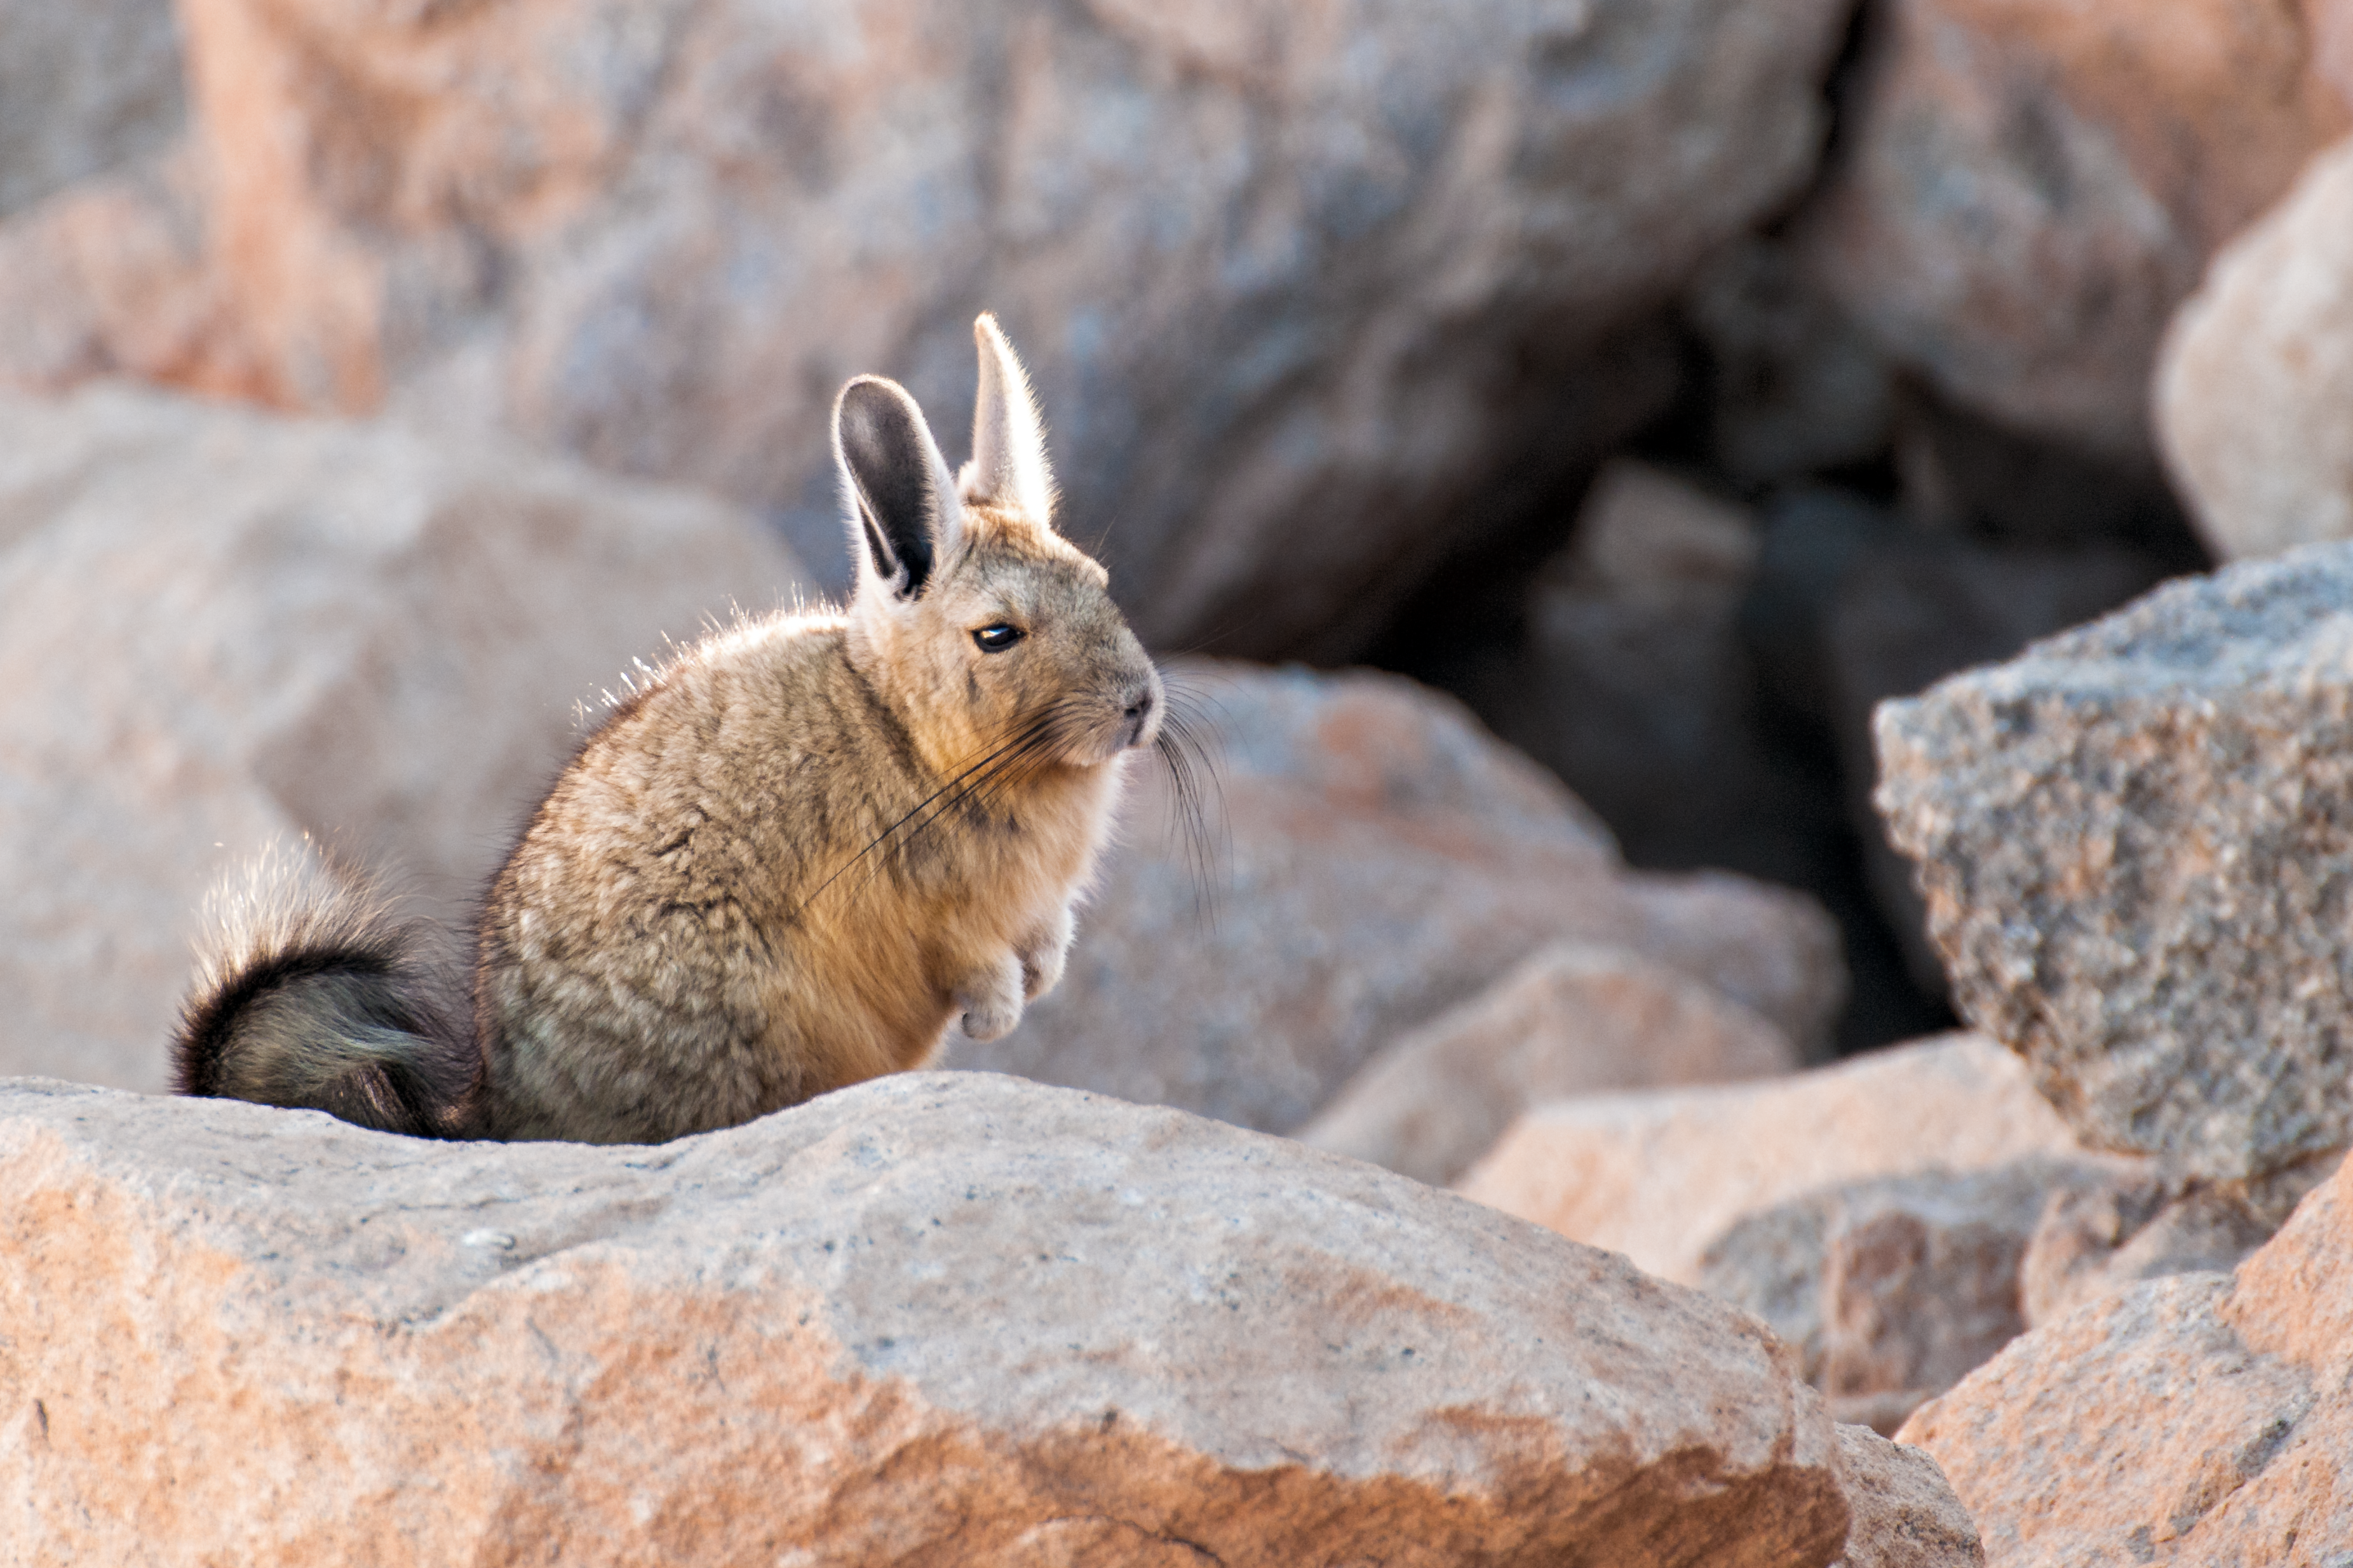

A viscacha

Viscachas are chinchillas that live in South America. Here a southern viscacha (Lagidium viscacia) basks in the Atacama desert in Chile.

Credit: S. Otarola/ESO